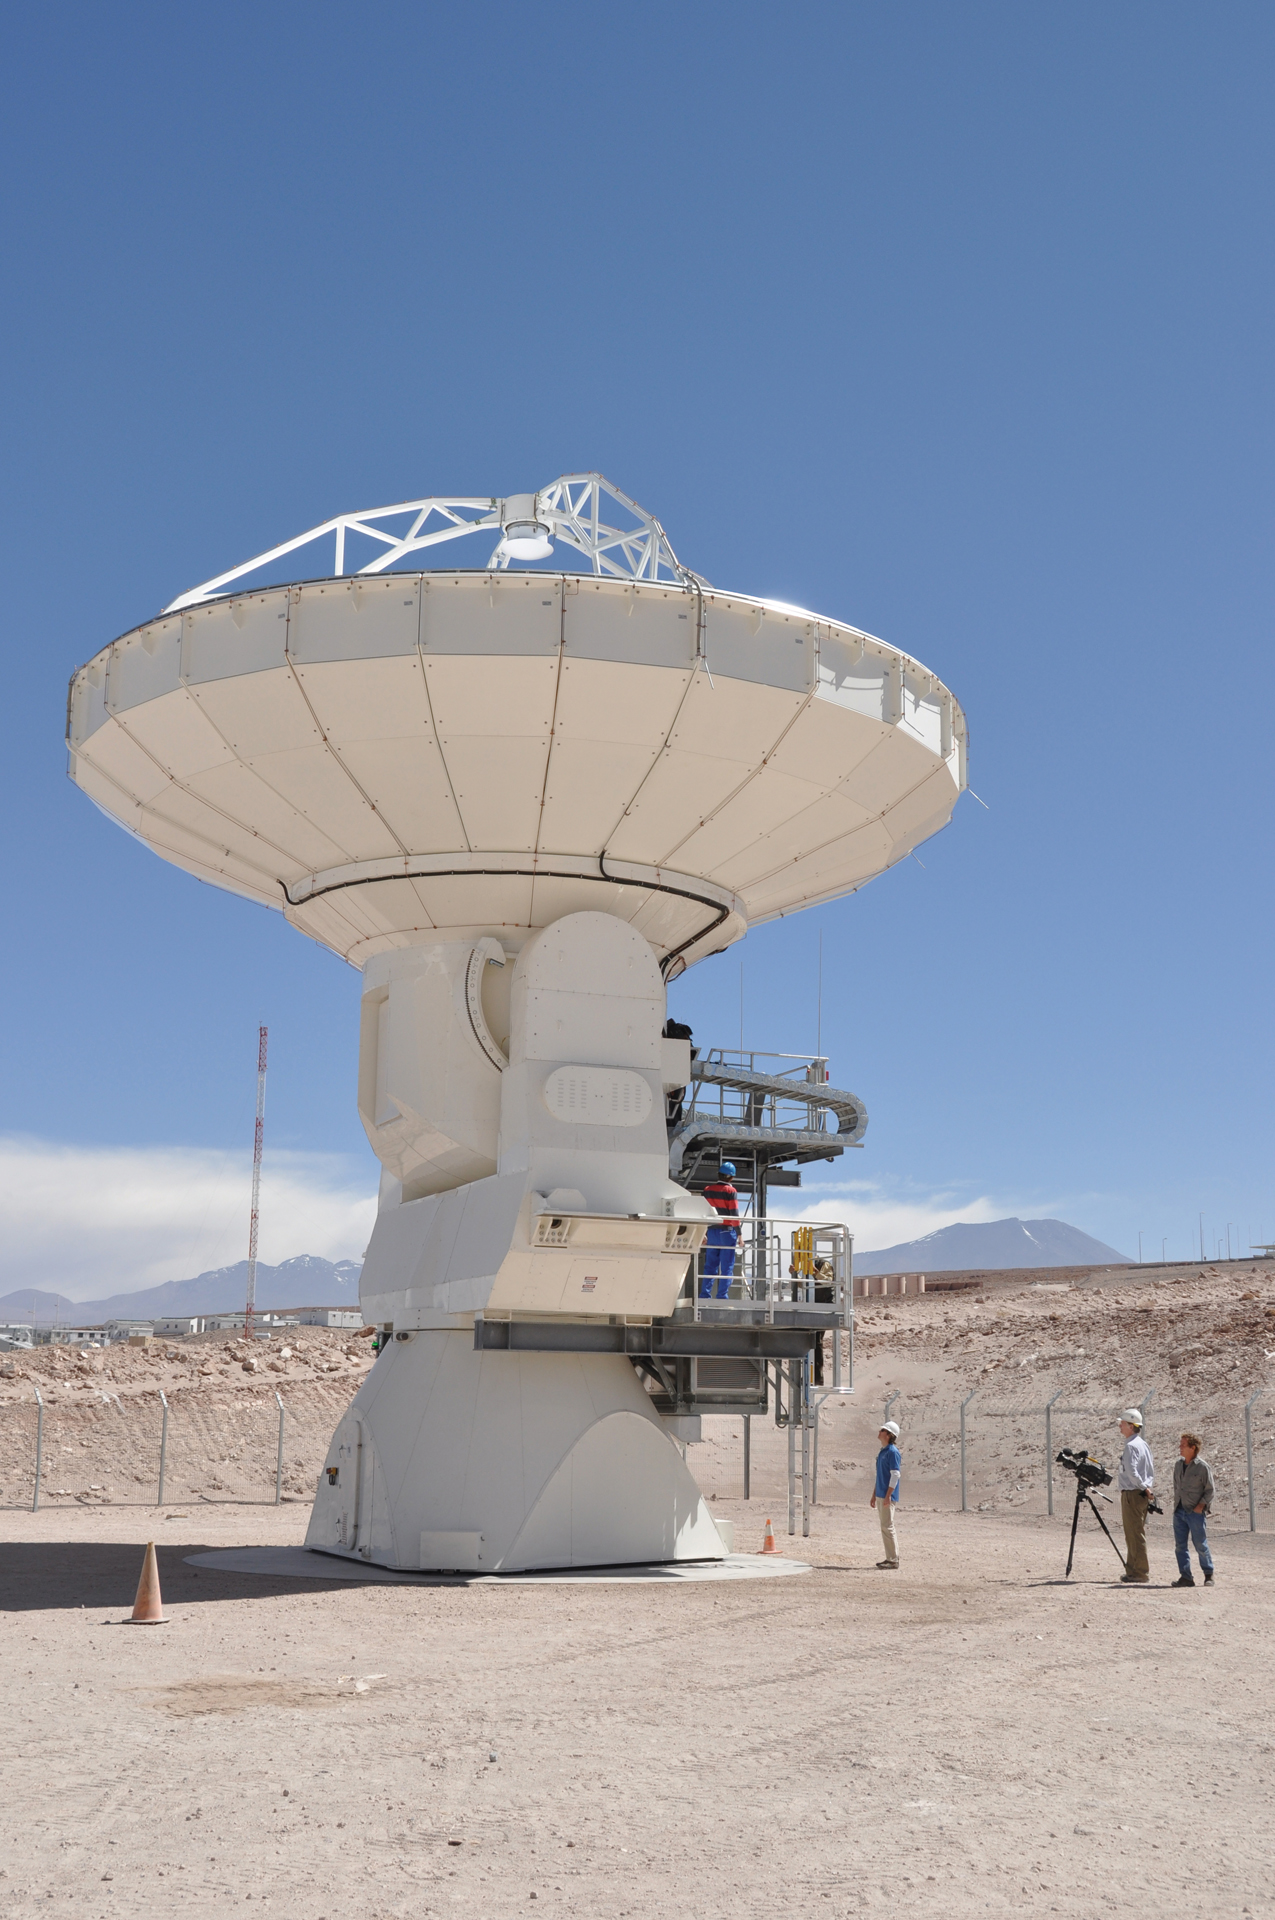

Filming the ALMA Documentary

Credit: NRAO/AUI/NSF